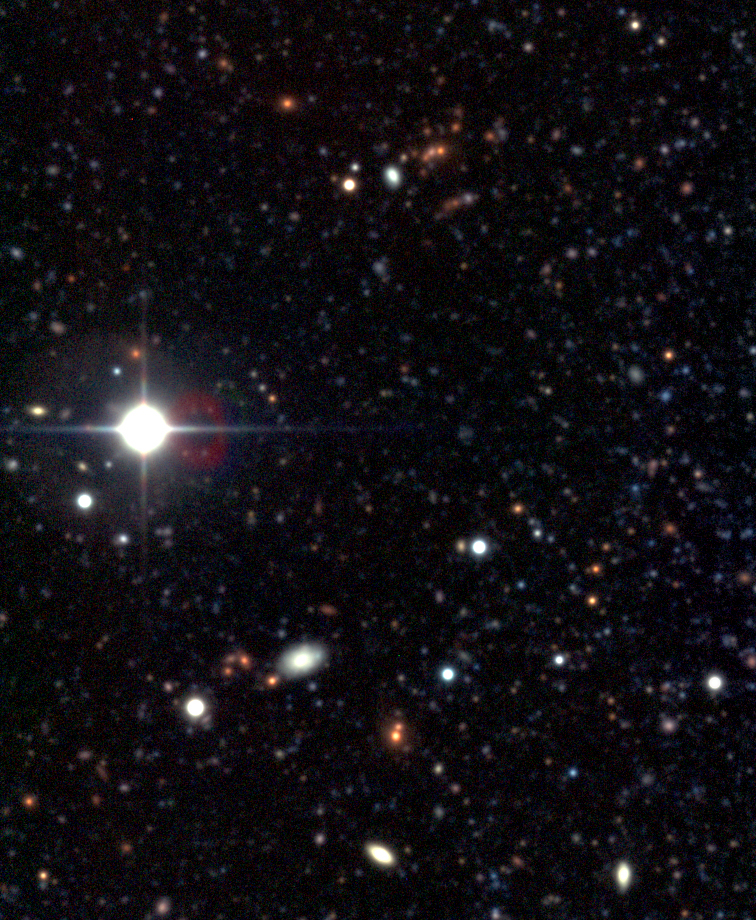

Distant galaxies in NGC 300 field

A group of galaxies seen on NGC 300 images. They are all quite red and their similar colours indicate that they must be about equally distant. They probably constitute a distant cluster, now in the stage of formation.

Credit: ESO